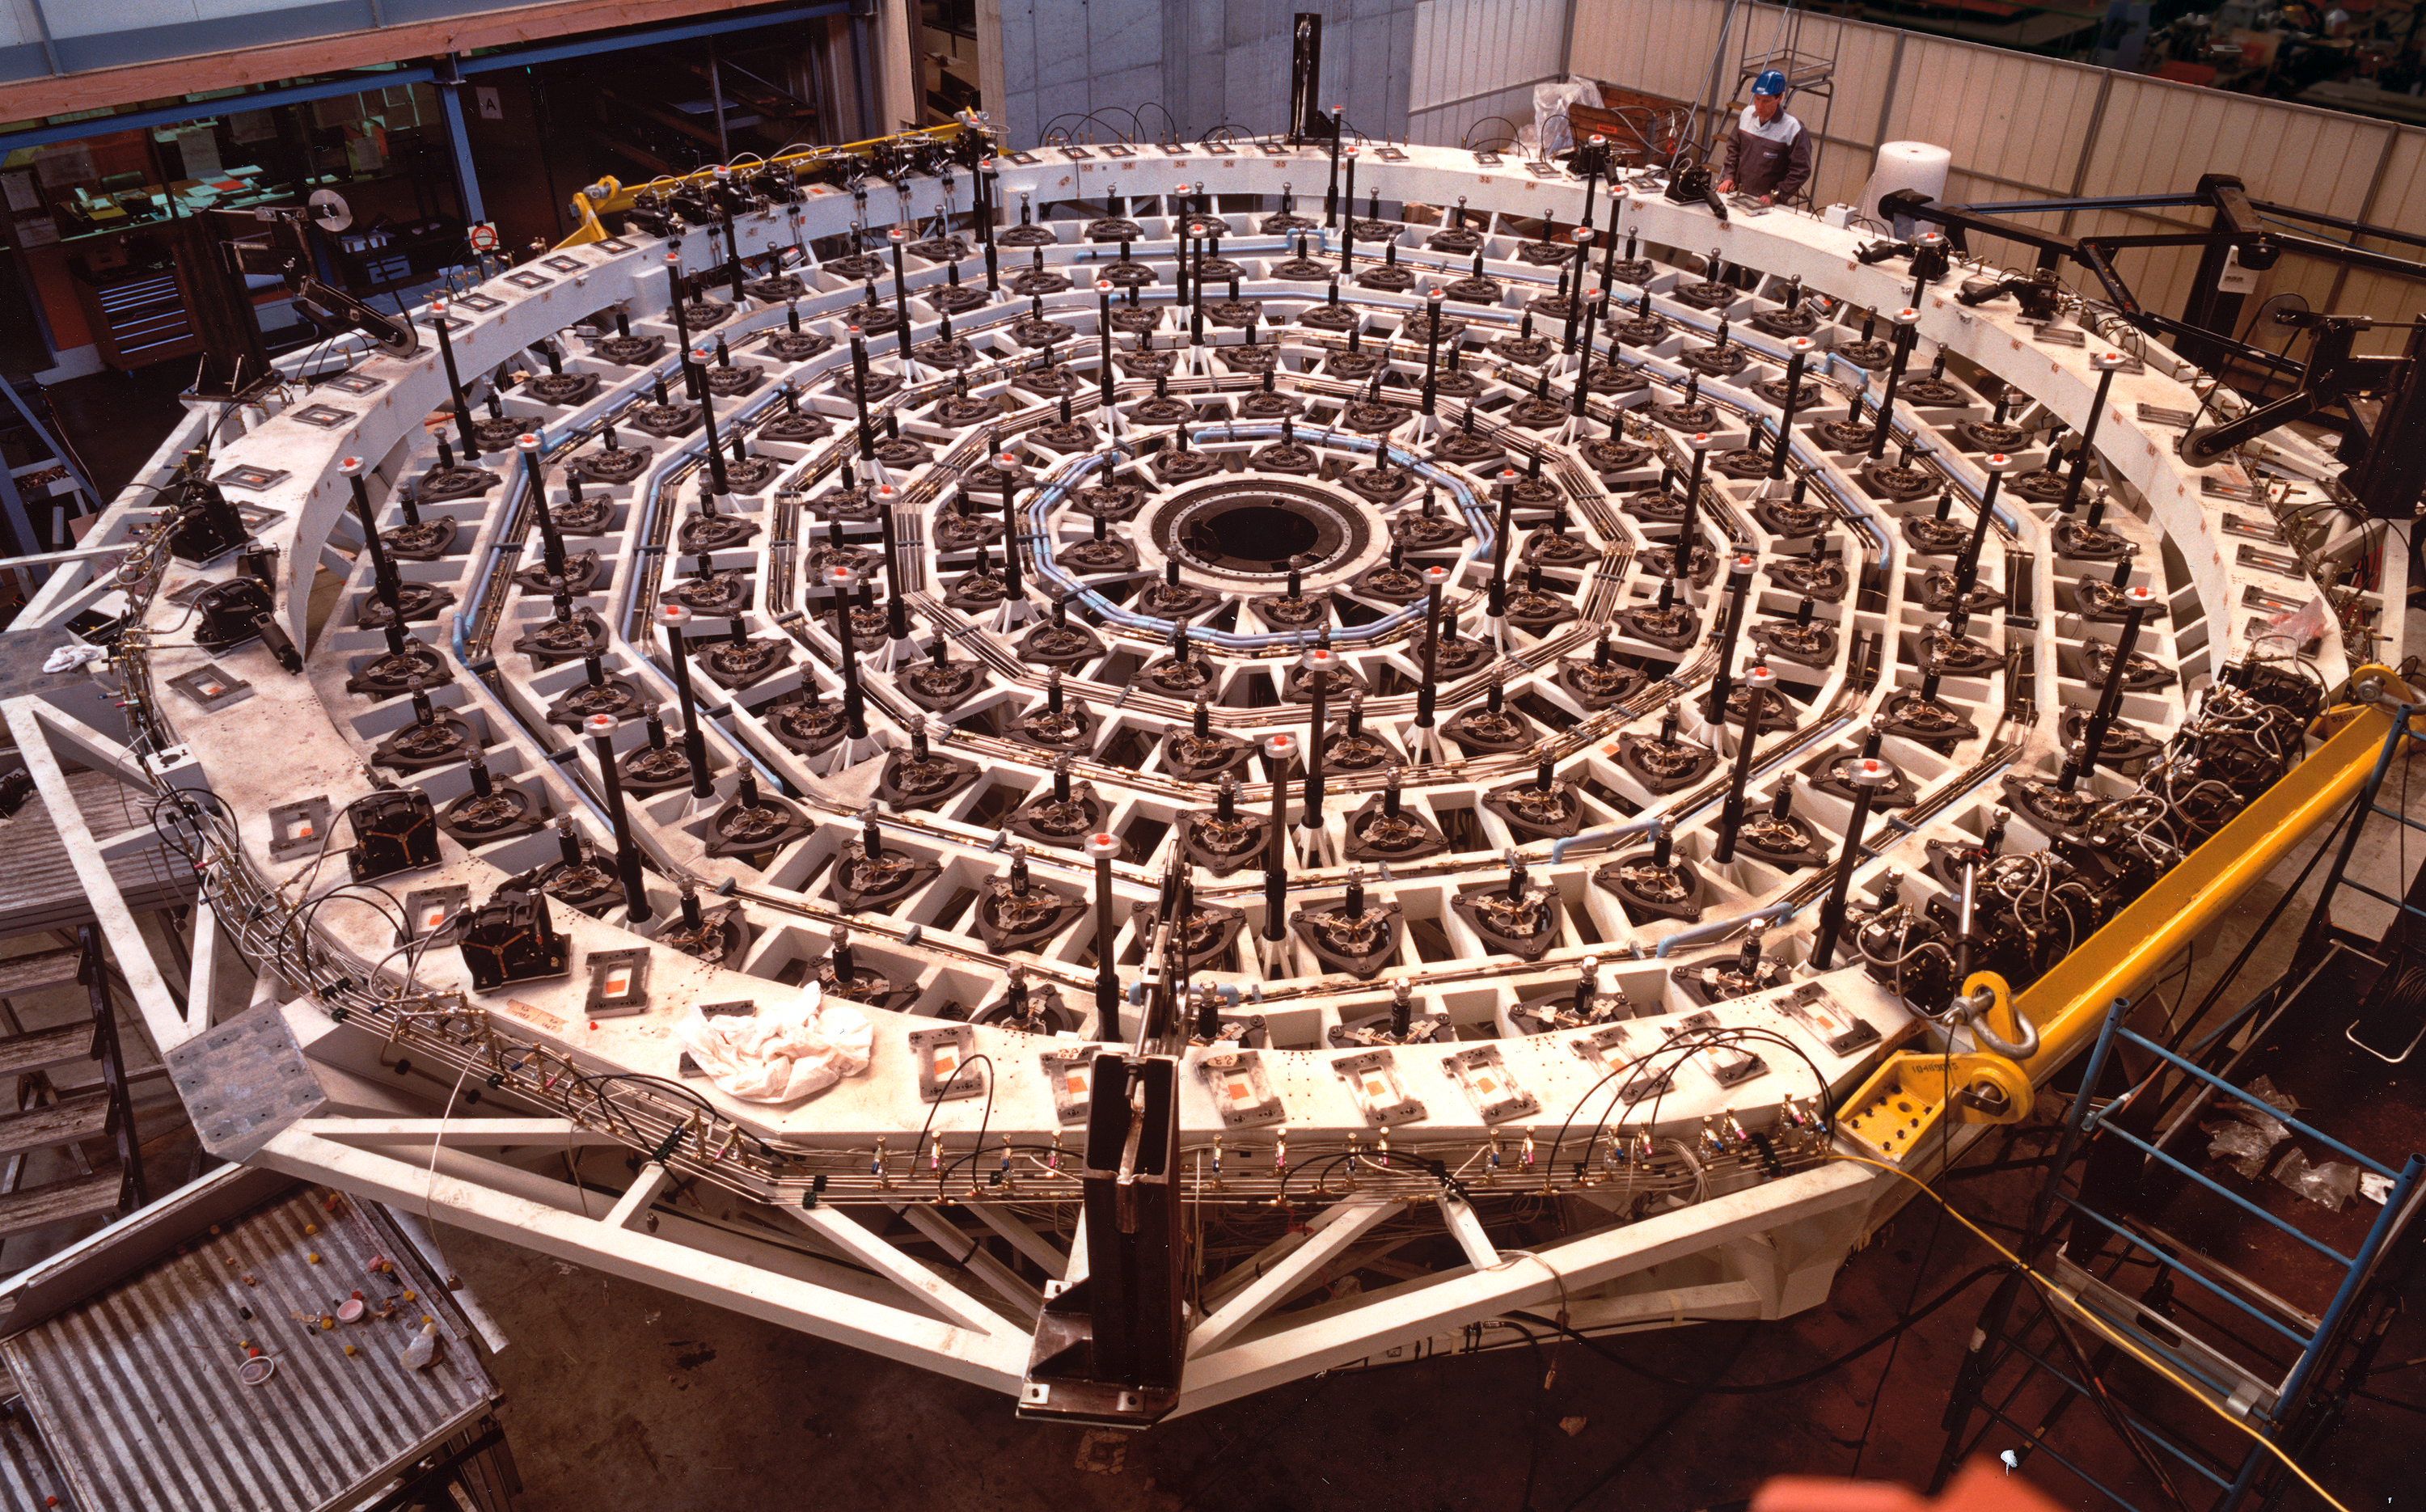

A giant mirror cell for a giant mirror (1996)

Each of the giant mirrors for the four Unit Telescopes of the VLT, with a diameter of 8.2-metres and a total area of more than 50 square metres, is supported by a complex steel structure, referred to as the M1 Cell. This structure also supports the M3 Tower that protrudes from the central hole of the mirror and carries a flat mirror (M3) that serves to reflect the light towards the Nasmyth platforms on either side of the telescope. On these platforms are placed the heavy instruments that will record the light from celestial objects collected by the telescope.

The M1 Cells were constructed by a consortium of GIAT Industries, Branche GITECH and SFIM Industries (France). Laser techniques were used for cutting and welding the single assemblies of the M1 Cell. This process is fully automatic and allows to generate very light and complex box-type structures starting from thin metal sheets. This also ensures an excellent stability with a comparatively low weight and is therefore ideal for the VLT M1 Cells.

An M1 Cell structure weighs approximately 10 tons, and has a very high stiffness-to-mass ratio.

The first M1 Cell (for UT1) arrived at Paranal in November 1997.

Credit: ESO